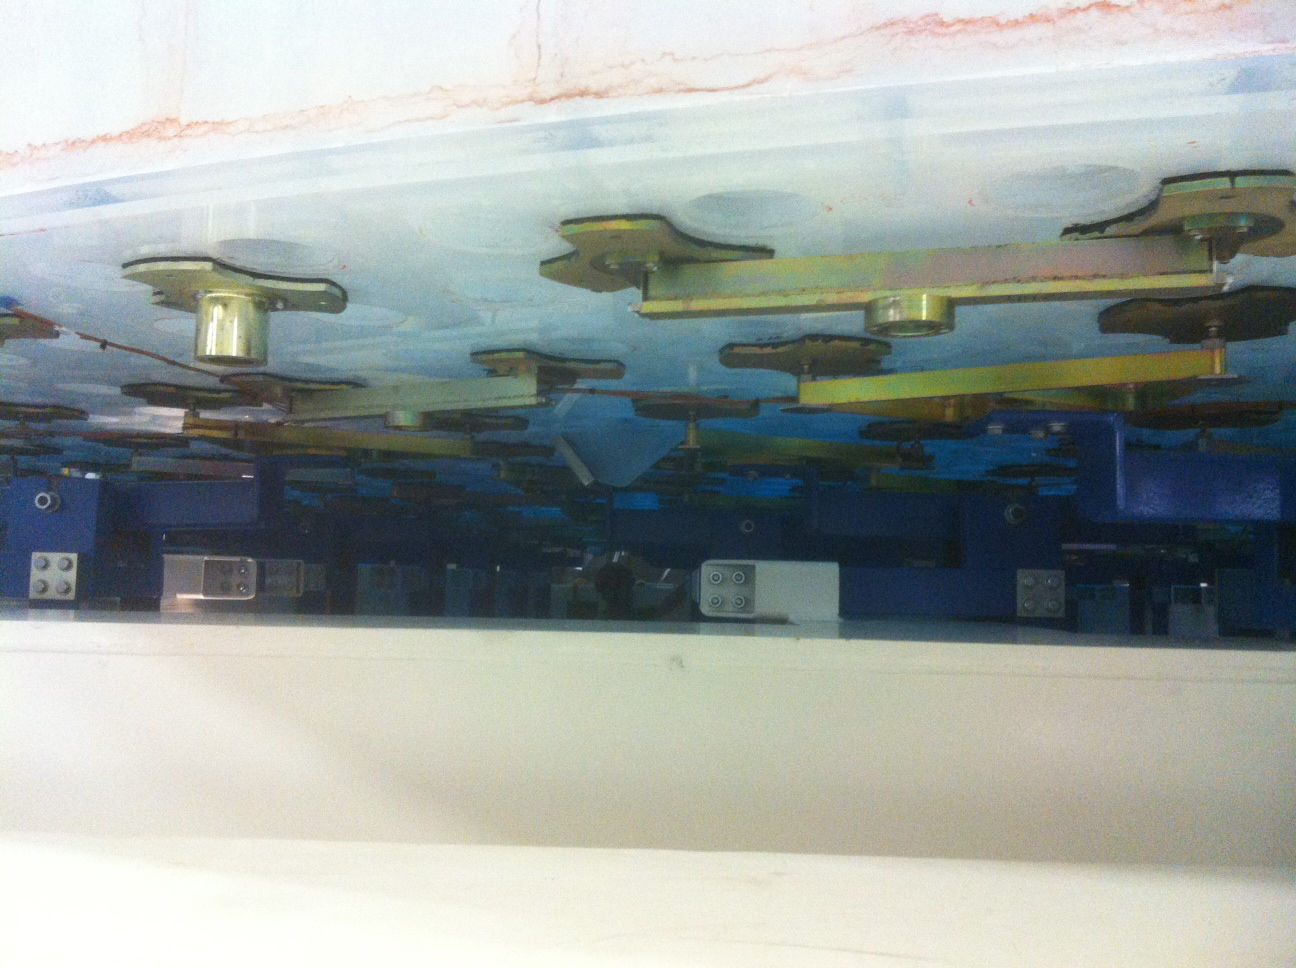

M1M3 Hardpoints/Support Fixtures

The bottom covers of the box are removed so technicians can attached the mirror's hard points, the gold-tone fixtures under the mirror, to the blue supporting fixtures of the box.

Credit: Rubin Observatory/NSF/AURA